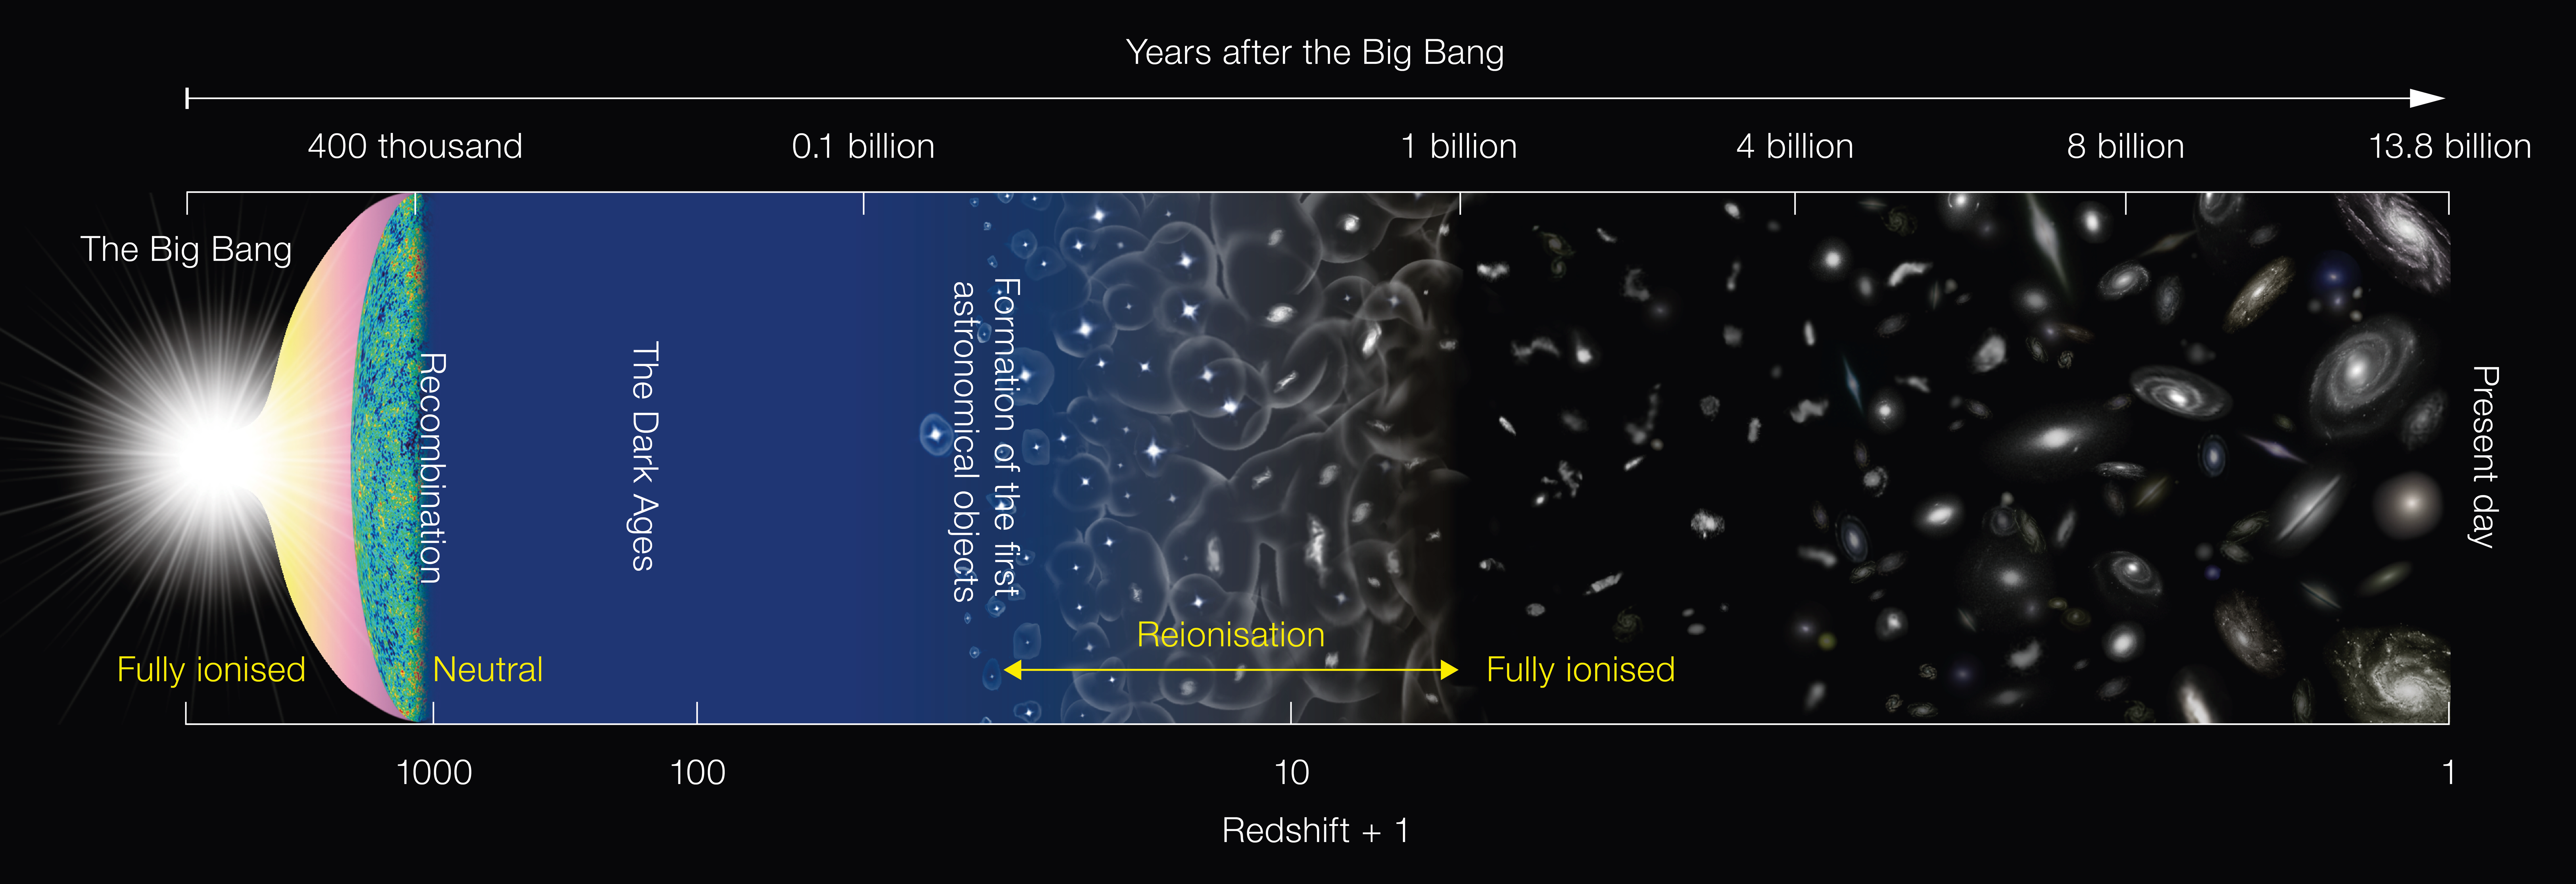

Schematic diagram of the history of the Universe

This diagram depicts the major milestones in the evolution of the Universe since the Big Bang, about 13.8 billion years ago. It is not to scale.

The Universe was in a neutral state at 400 thousand years after the Big Bang and remained that way until light from the first generation of stars started to ionise the hydrogen. After several hundred million years, the gas in the Universe was completely ionised.

Credit: NAOJ